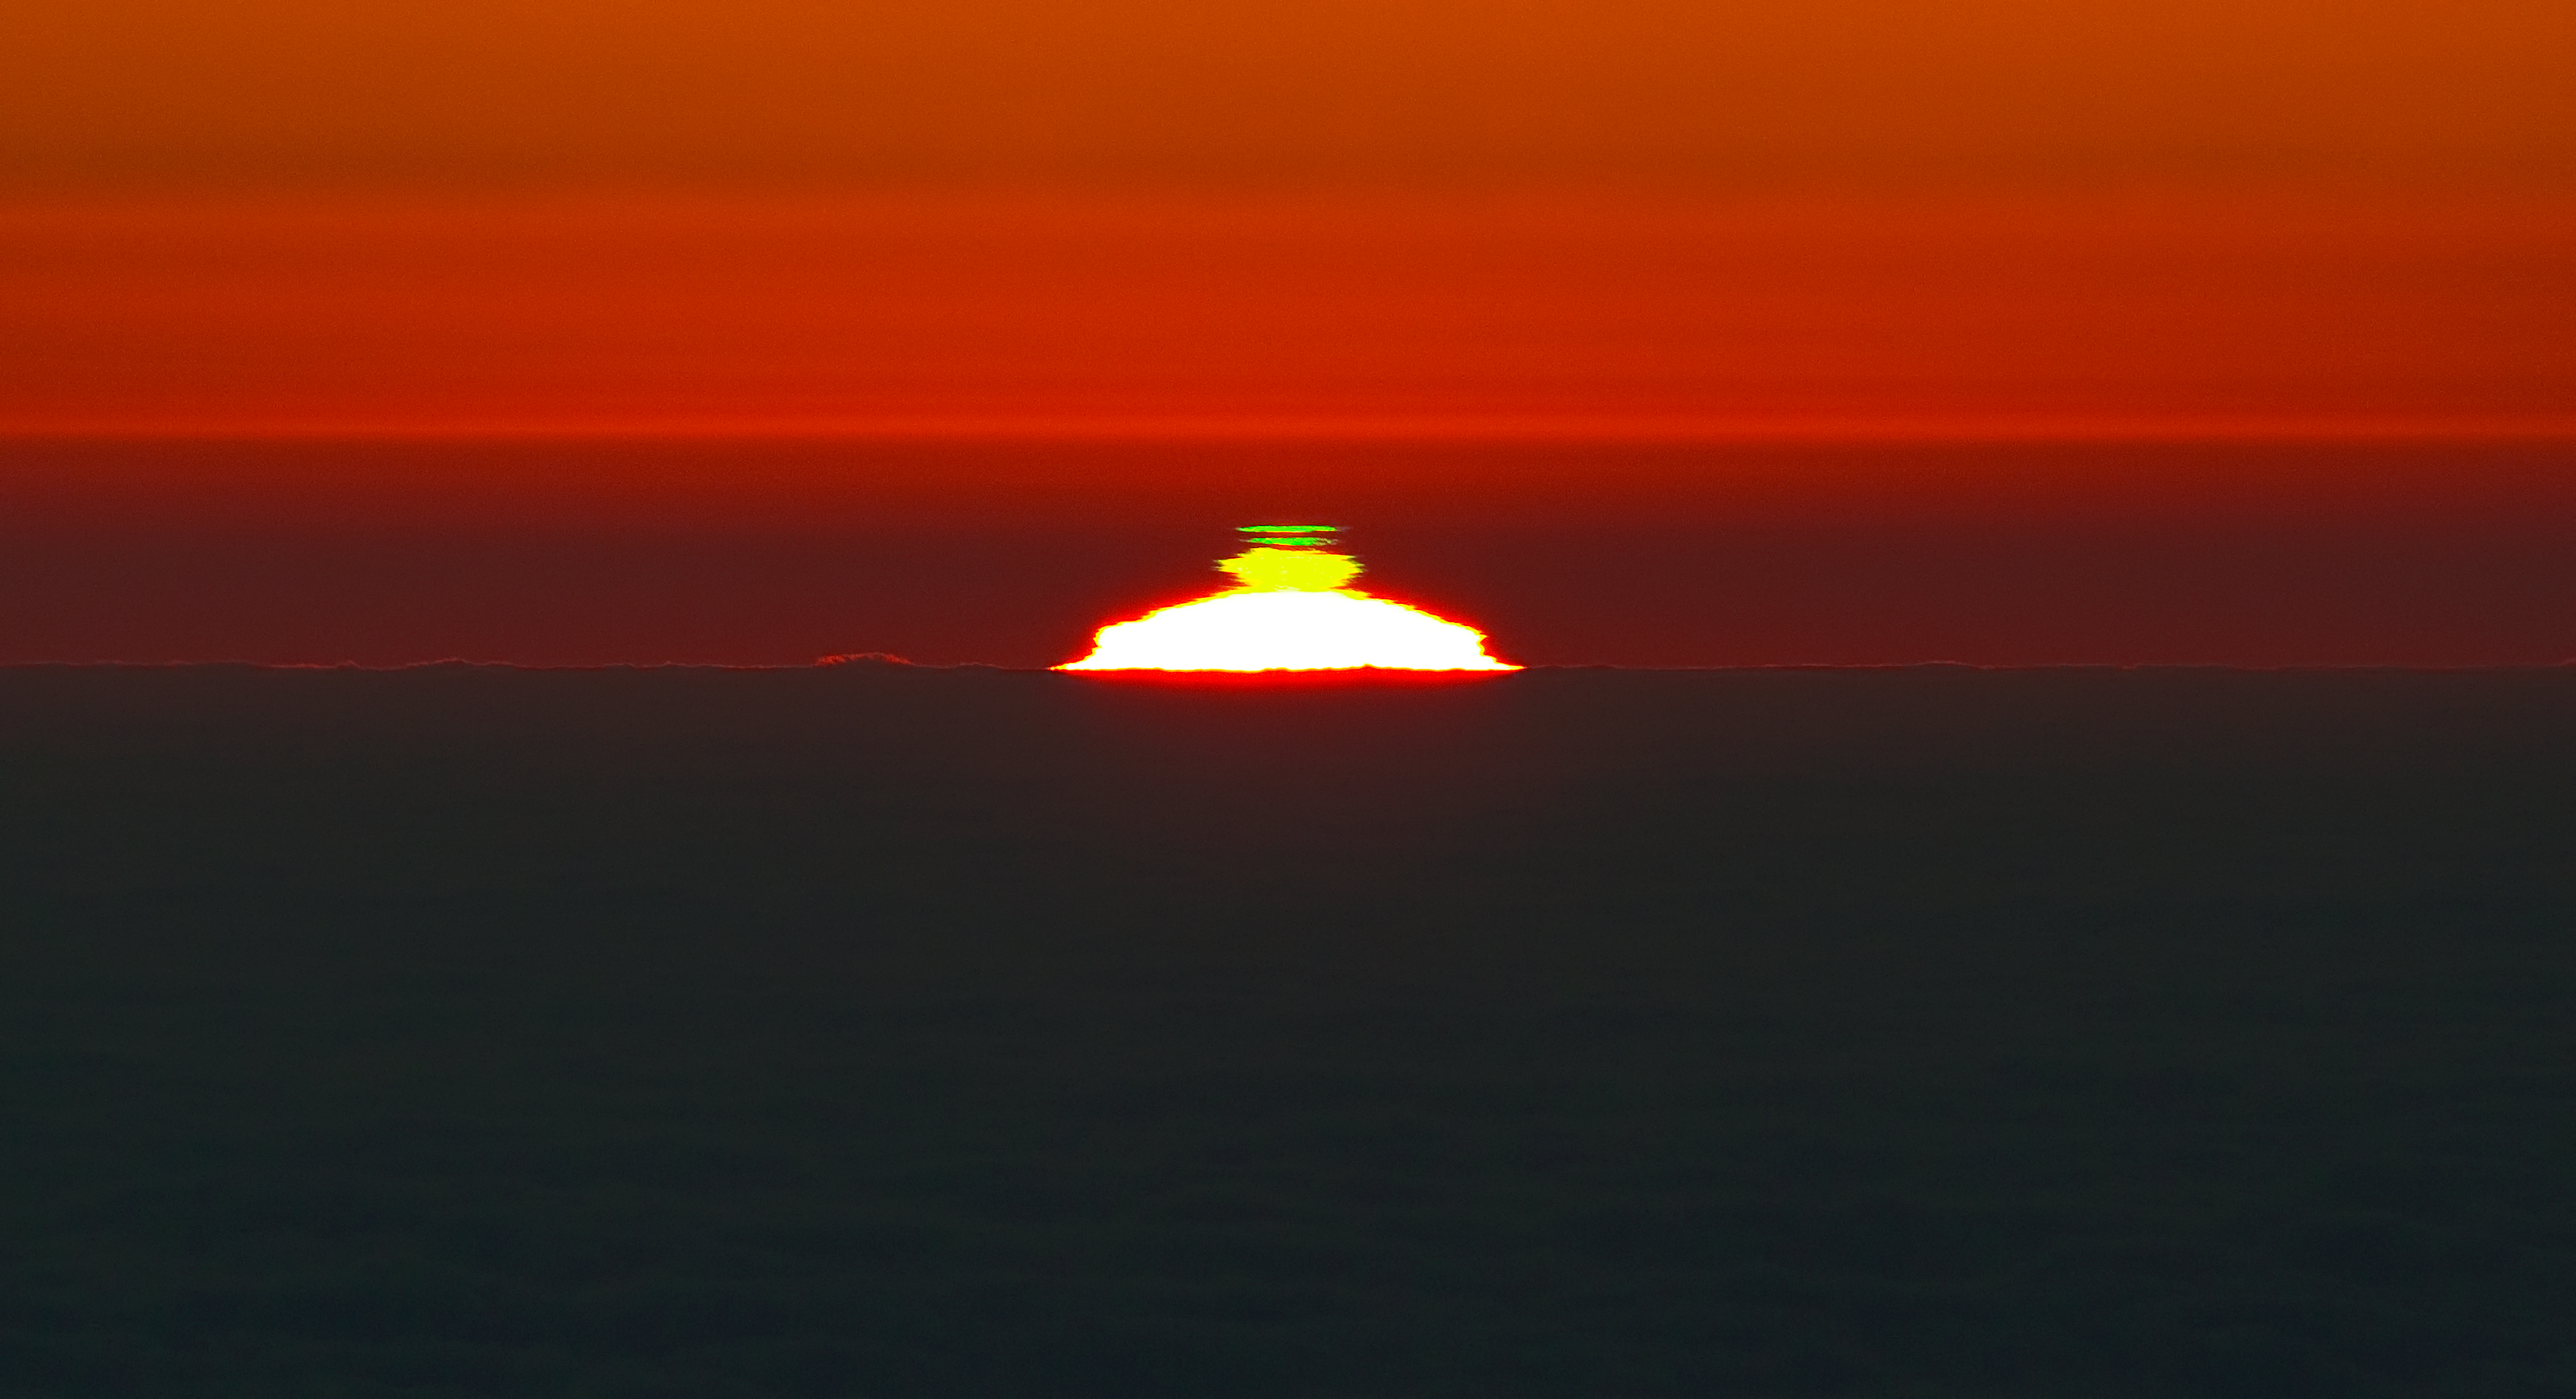

A double green flash

At sunset, the sky is often painted with an array of oranges, reds and yellows, and even some shades of pink. There are, however, occasions when a green flash appears above the solar disc for a second or so. One such occurrence was captured beautifully in this picture taken from Cerro Paranal, a 2600-metre-high mountain in the Chilean Atacama Desert, by ESO Photo Ambassador Gianluca Lombardi. Cerro Paranal is home to ESO’s Very Large Telescope.

The green flash is a rather rare phenomenon; seeing such a transient event requires an unobstructed view of the setting (or rising) Sun and a very stable atmosphere. At Paranal the atmospheric conditions are just right for this, making the green flash a relatively common sight (see for example eso0812). But a double green flash such as this one is noteworthy even for Paranal.

The green flash occurs because the Earth’s atmosphere works like a giant prism that bends and disperses the sunlight. This effect is particularly significant at sunrise and sunset when the solar rays go through more of the lower, denser layers of the atmosphere. Shorter wavelength blue and green light from the Sun is bent more than longer wavelength orange and red, so it appears slightly higher in the sky than orange or red rays from the point of view of an observer.

When the Sun is close to the horizon and conditions are just right, a mirage effect related to the temperature gradient in the atmosphere can magnify the dispersion — the separation of colours — and produce the elusive green flash. A blue flash is almost never seen as the blue light is scattered by molecules and particles in the dense blanket of air towards the horizon.

The mirage can also distort the shape of the Sun and that of the flash. We see two bands of green light in this image because the weather conditions created two alternating cold and warm layers of air in the atmosphere.

This stunning photo was taken by ESO Photo Ambassador Gianluca Lombardi on 28 March 2011. The phenomenon was captured on camera as the Sun was setting on a sea of clouds below Cerro Paranal.

Credit: G. Lombardi (glphoto.it)/ESO